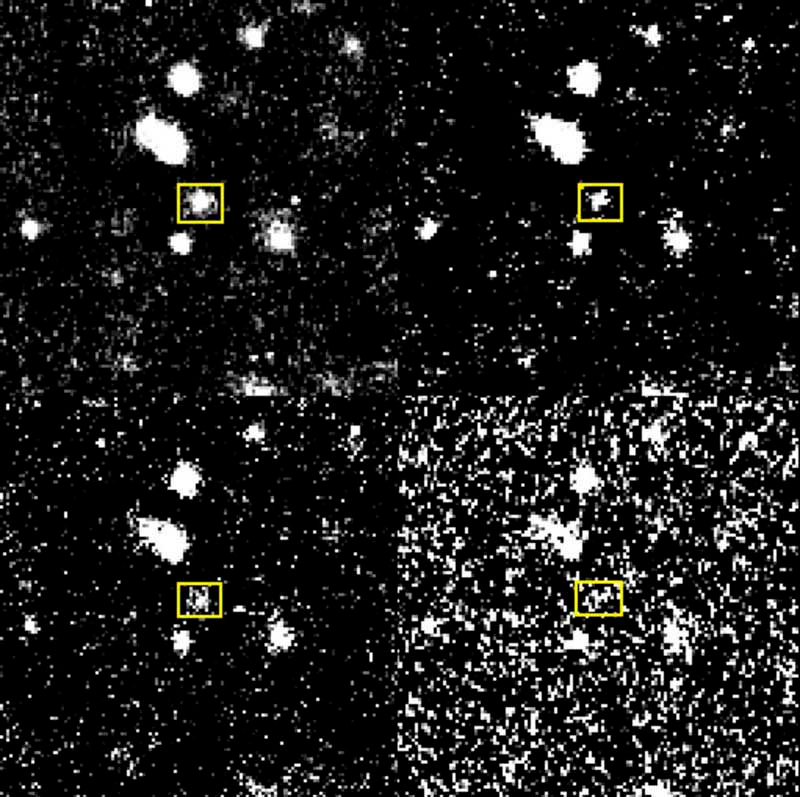

Brightness decline of Nova in NGC 1316

This composite image shows the blue images (B-filter) obtained in January 9 (upper left), 12 (upper right), 15 (lower left) and 19 (lower right), 2000, respectively. The decline of the brightness of the objects is obvious.

Credit: ESO